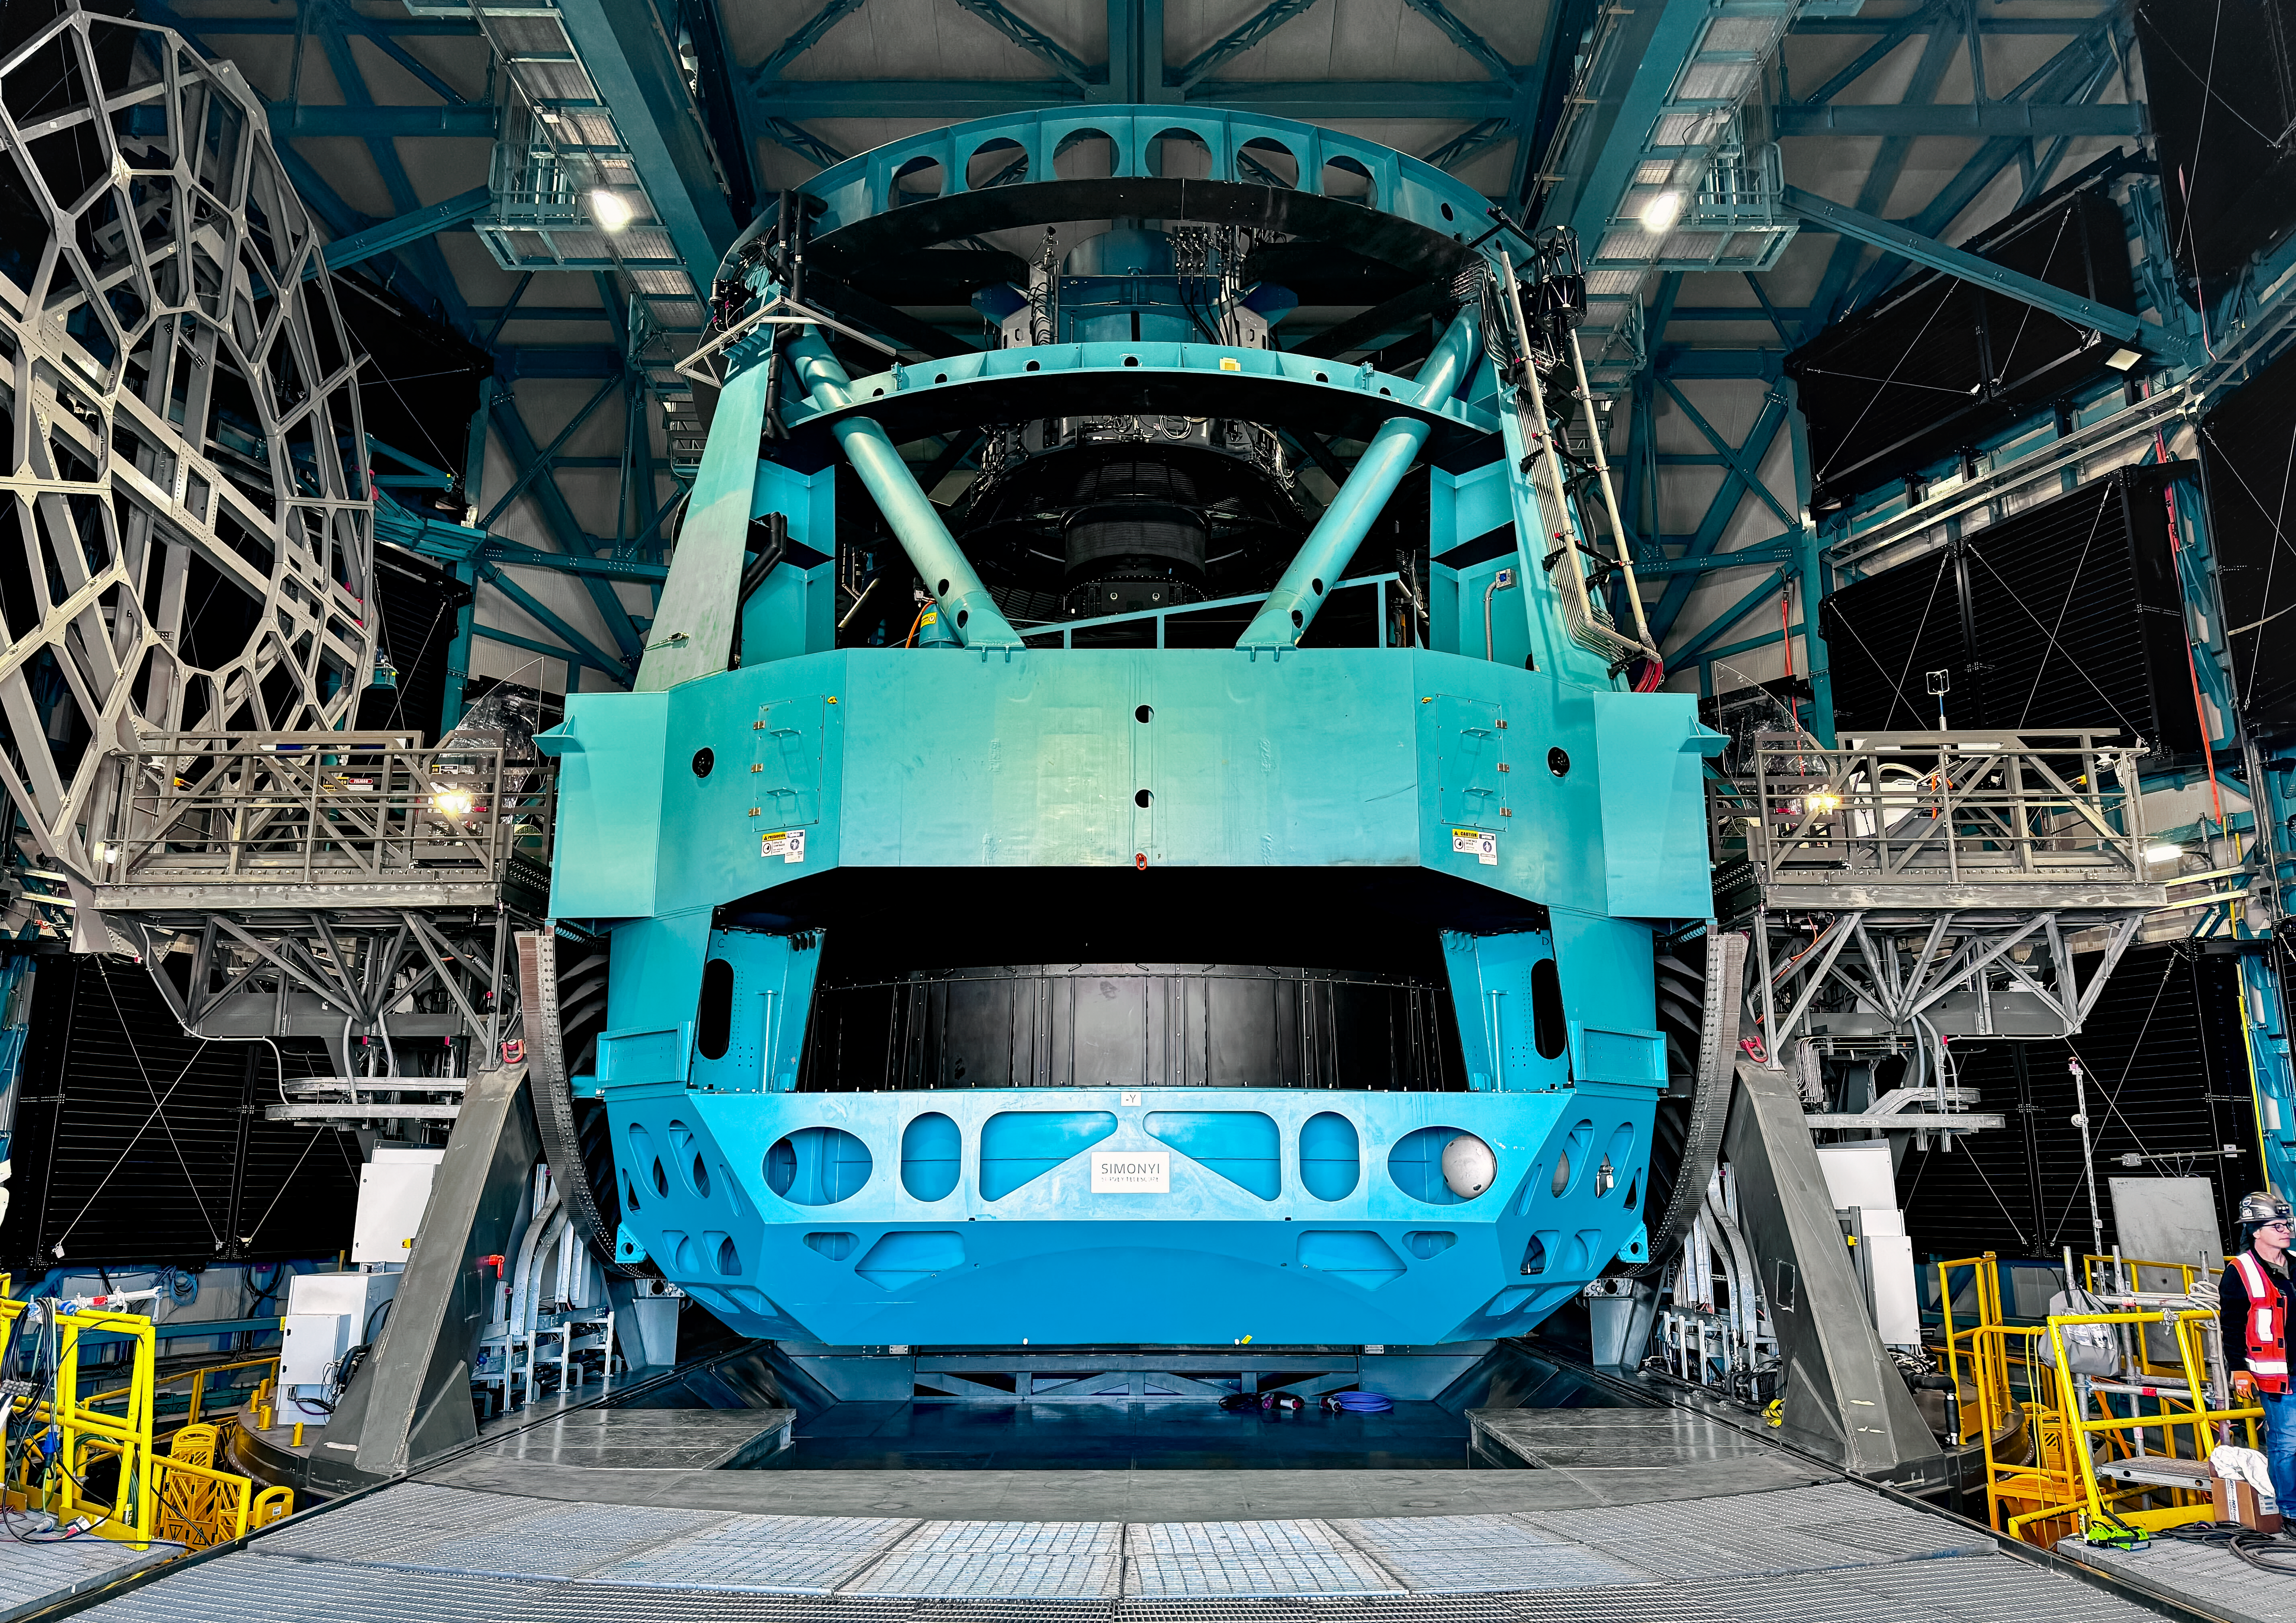

Rubin M1M3 installation

M1M3 install 1

Credit: RubinObs/NOIRLab/SLAC/NSF/DOE/AU